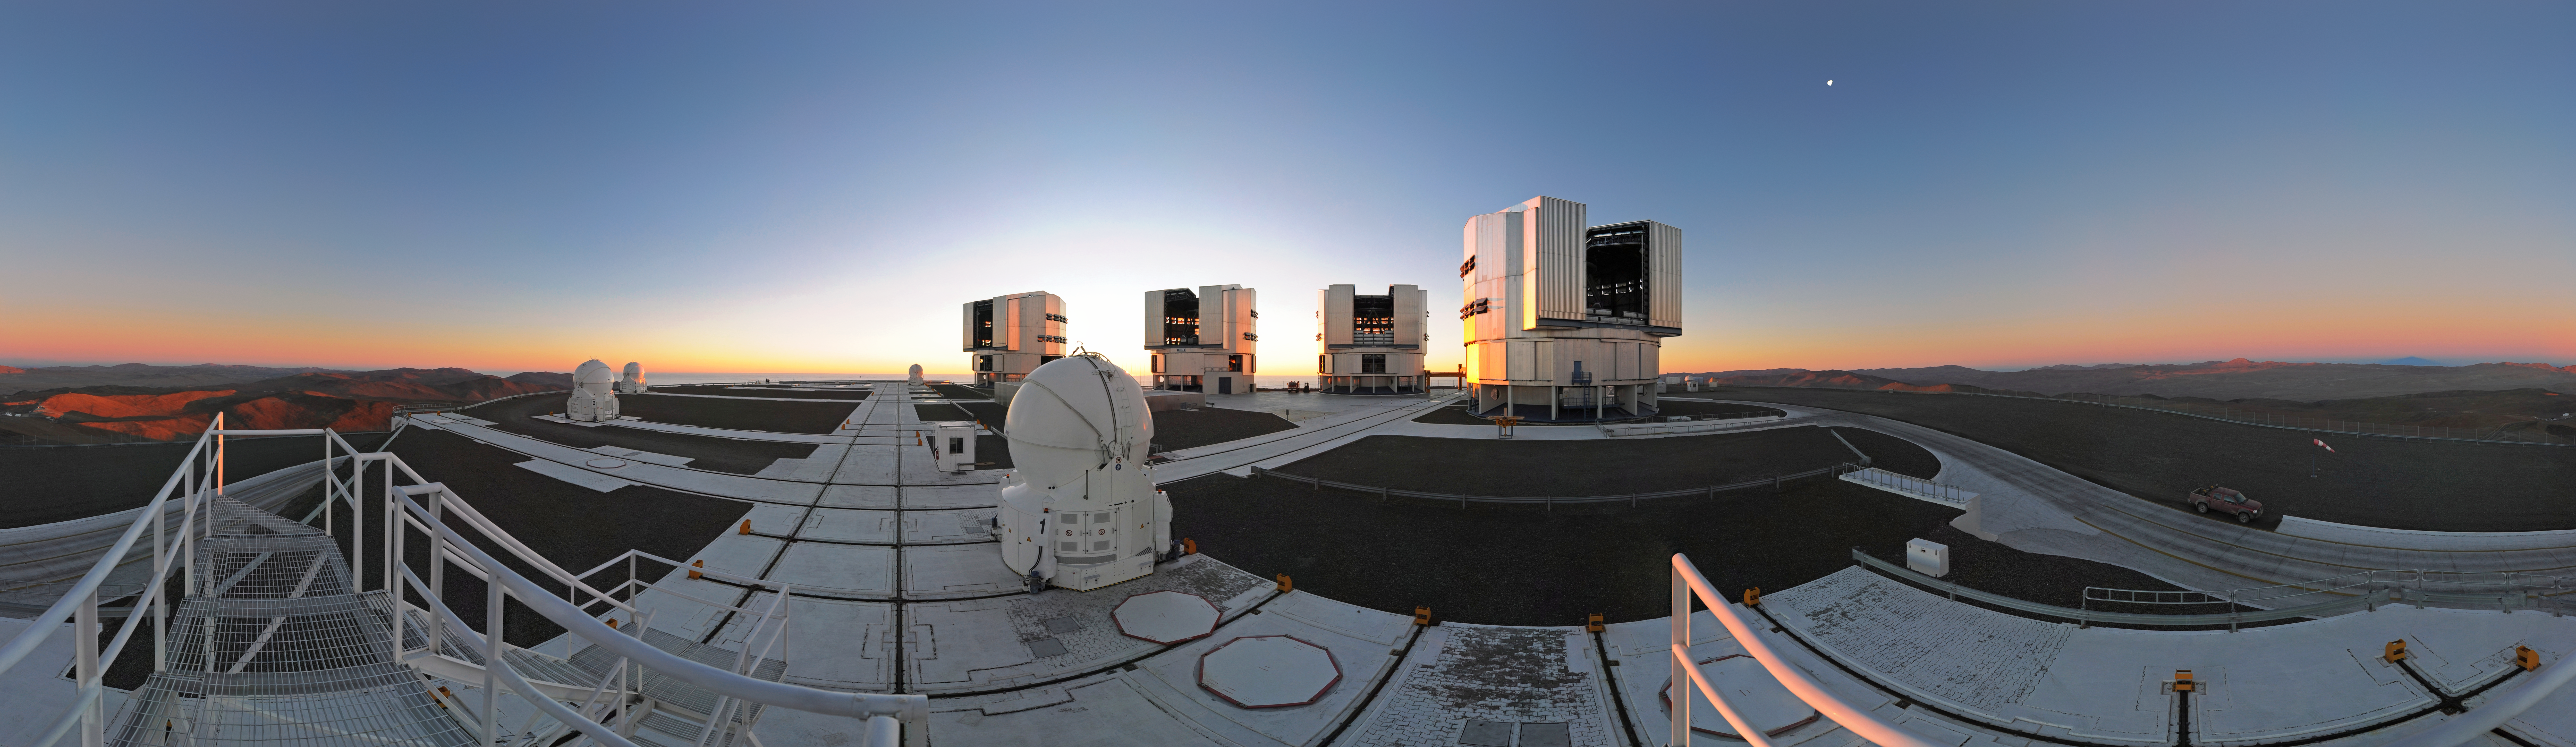

360° panorama of the VLT platform at sunset

Spectacular 360-degree panorama of the VLT platform at sunset, when the telescopes are opening and preparing for the night observations. With four Unit Telescopes with main mirrors 8.2 metres in diameter and four movable 1.8-metre Auxiliary Telescopes, the VLT is the flagship facility for European ground-based astronomy, and one of the most productive astronomical observatories in the world.

Credit: ESO/S. Brunier